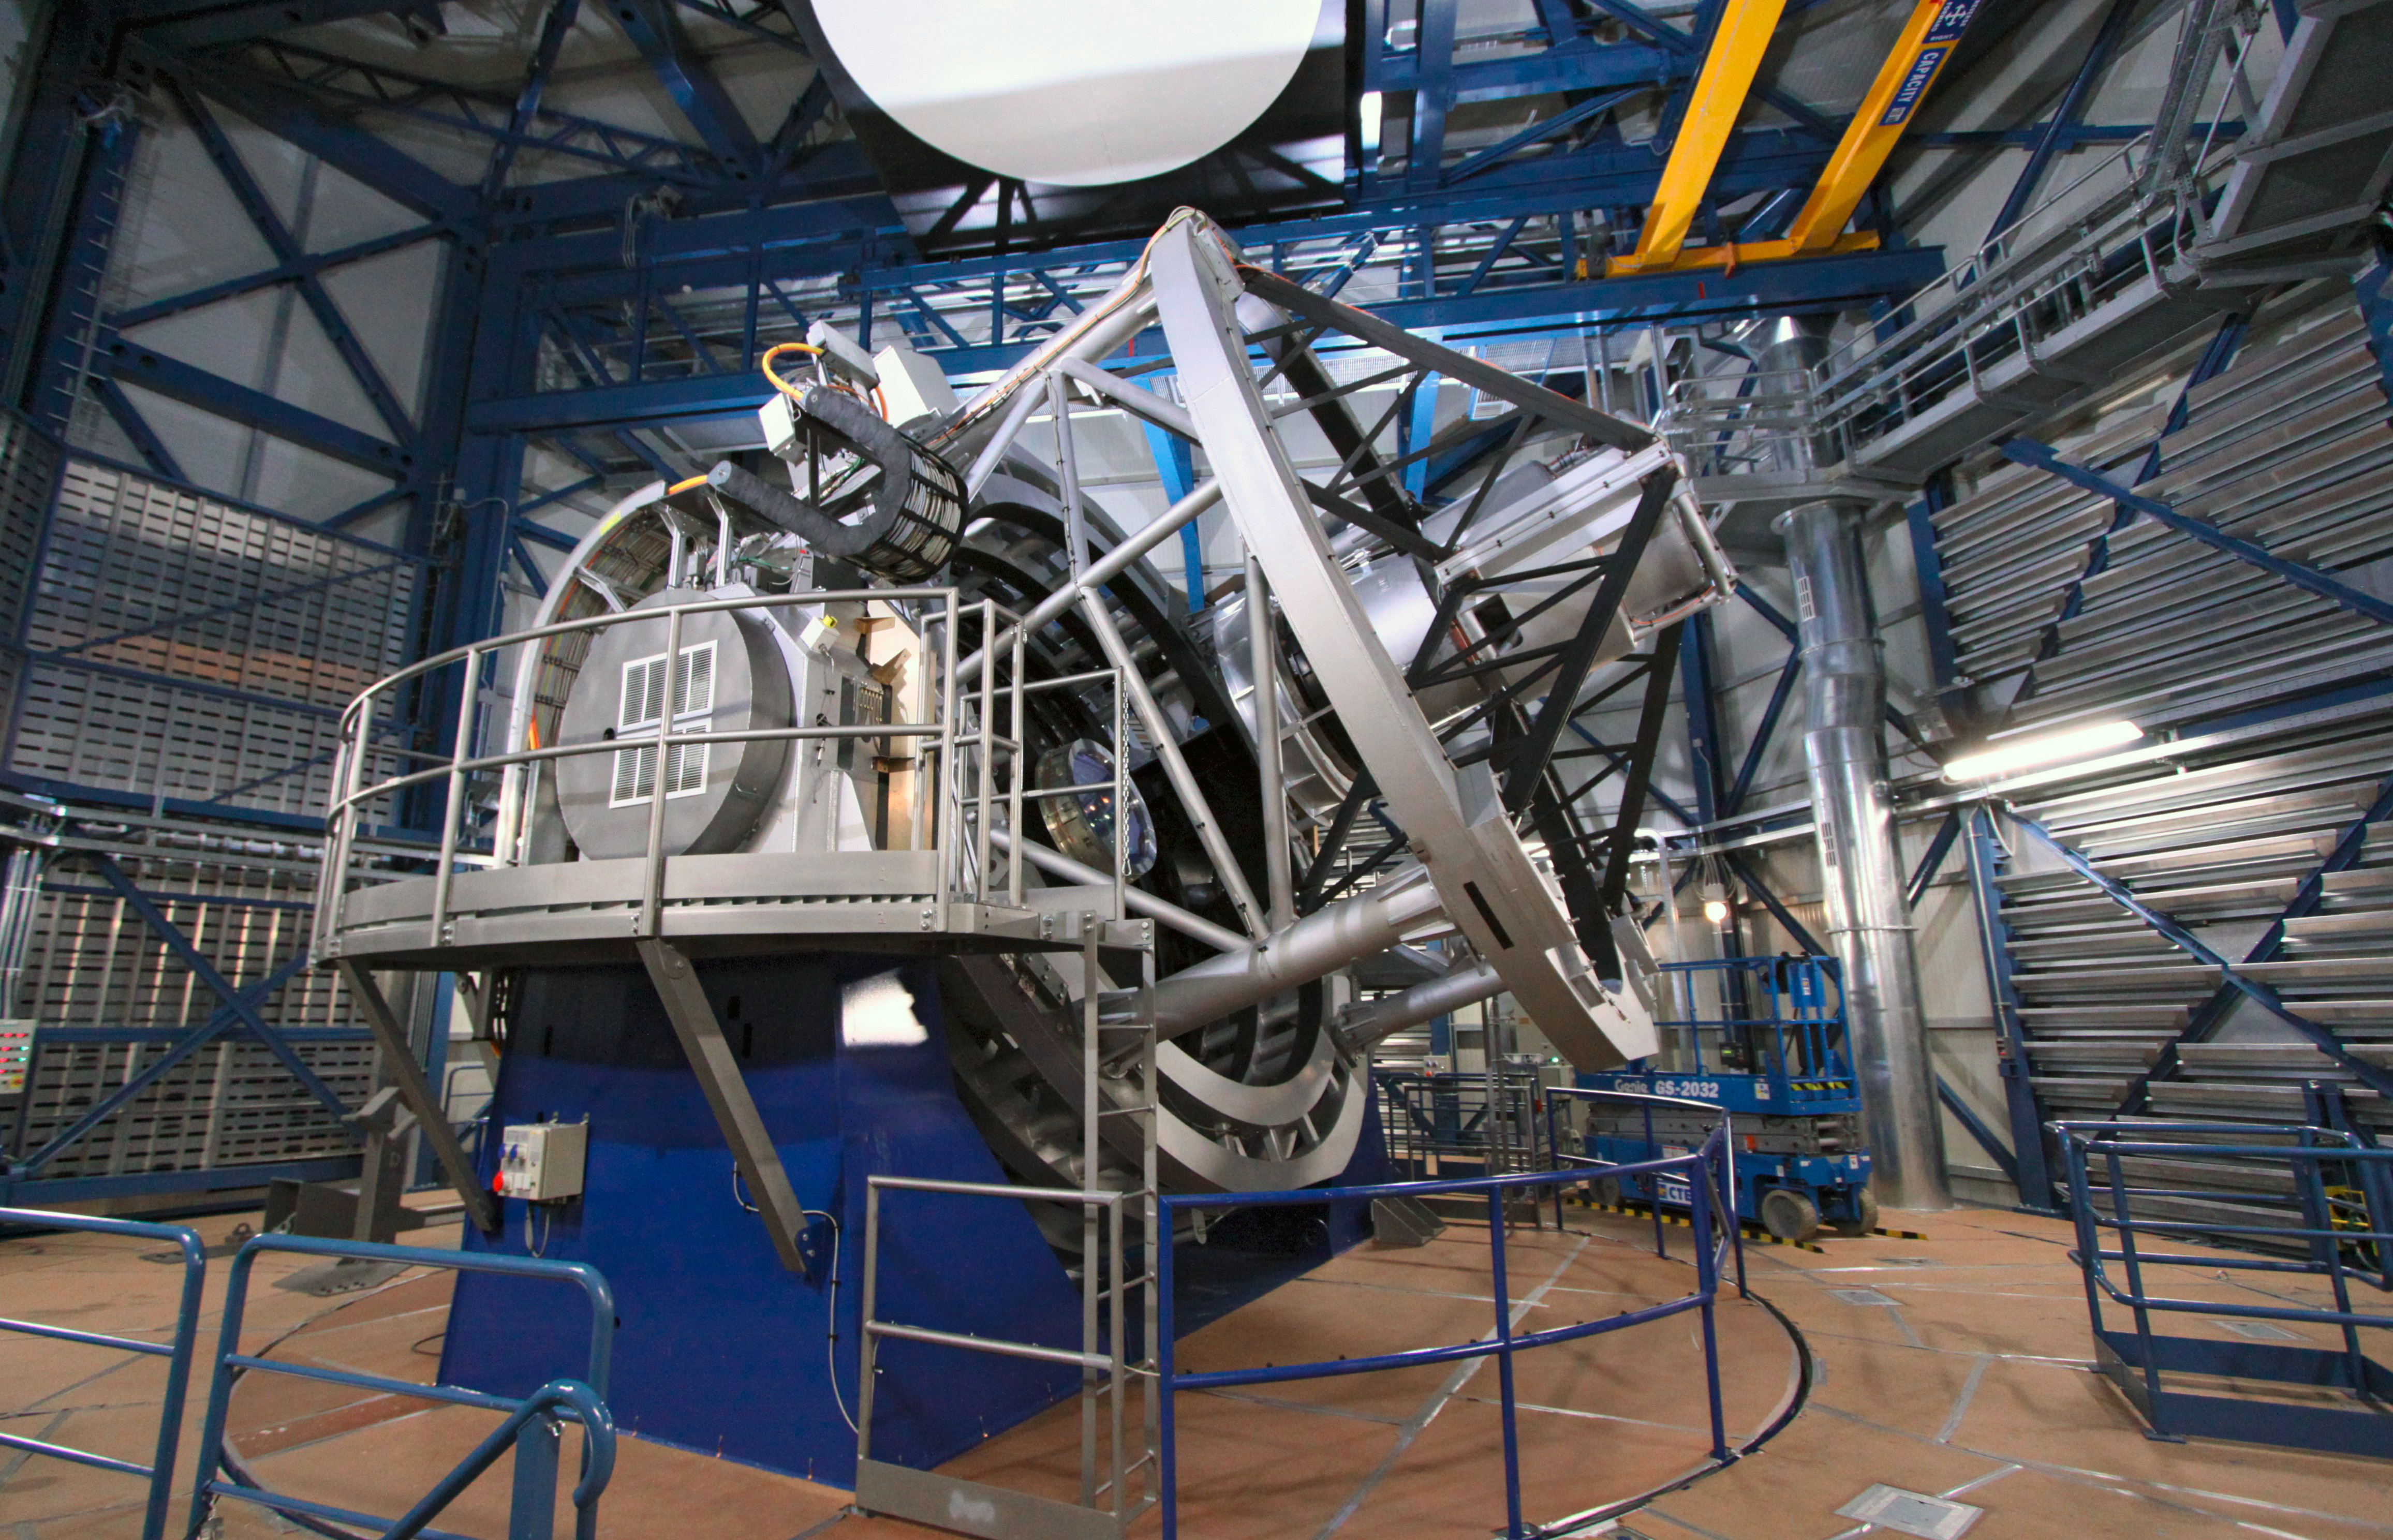

The Visible and Infrared Survey Telescope for Astronomy — VISTA

The VISTA telescope in its dome. It has a main mirror that is 4.1 metres across, being by far the largest telescope in the world dedicated to surveying the sky at near-infrared wavelengths.

Credit: ESO